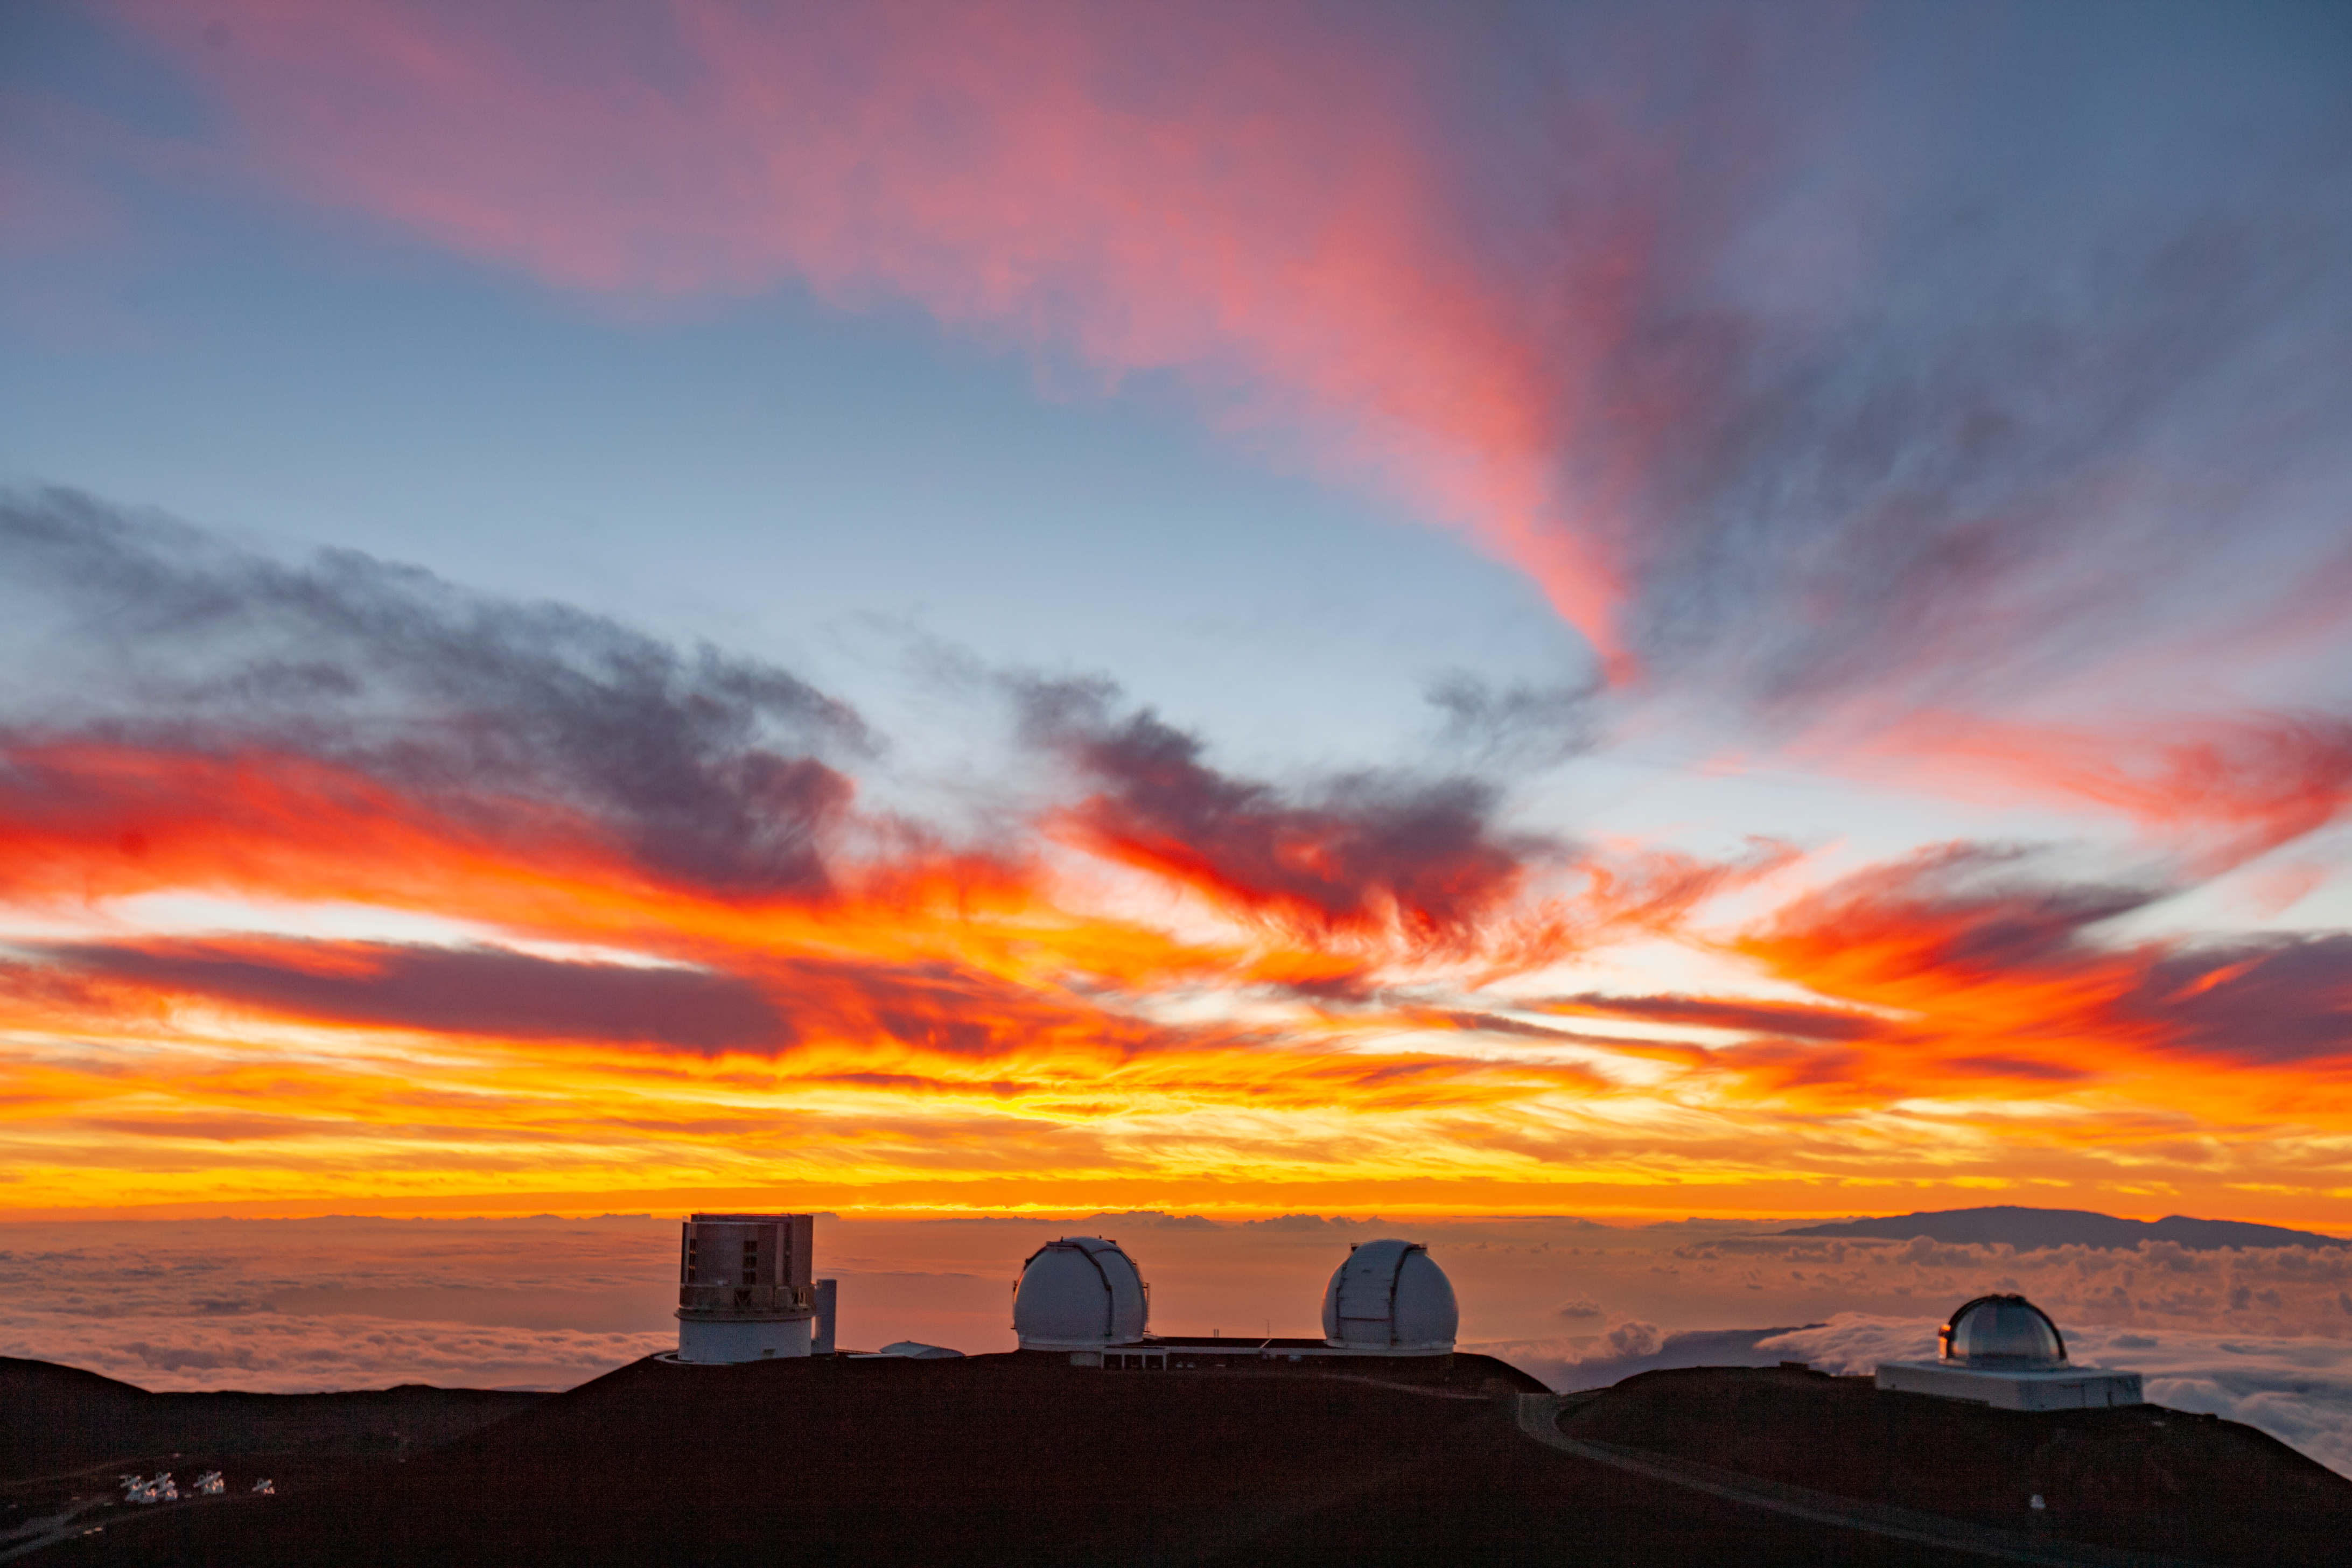

Maunakea sunset ridge

A rare cloudy sunset view that was taken from outside of the Gemini Observatory looking towards the far ridge in the summit area of Maunakea. From left to right the telescopes visible are Subaru, Keck, and the NASA IRTF. Haleakalā on Maui rises majestically above the clouds in the background.

Credit: International Gemini Observatory/NSF NOIRLab/AURA/J. Pollard